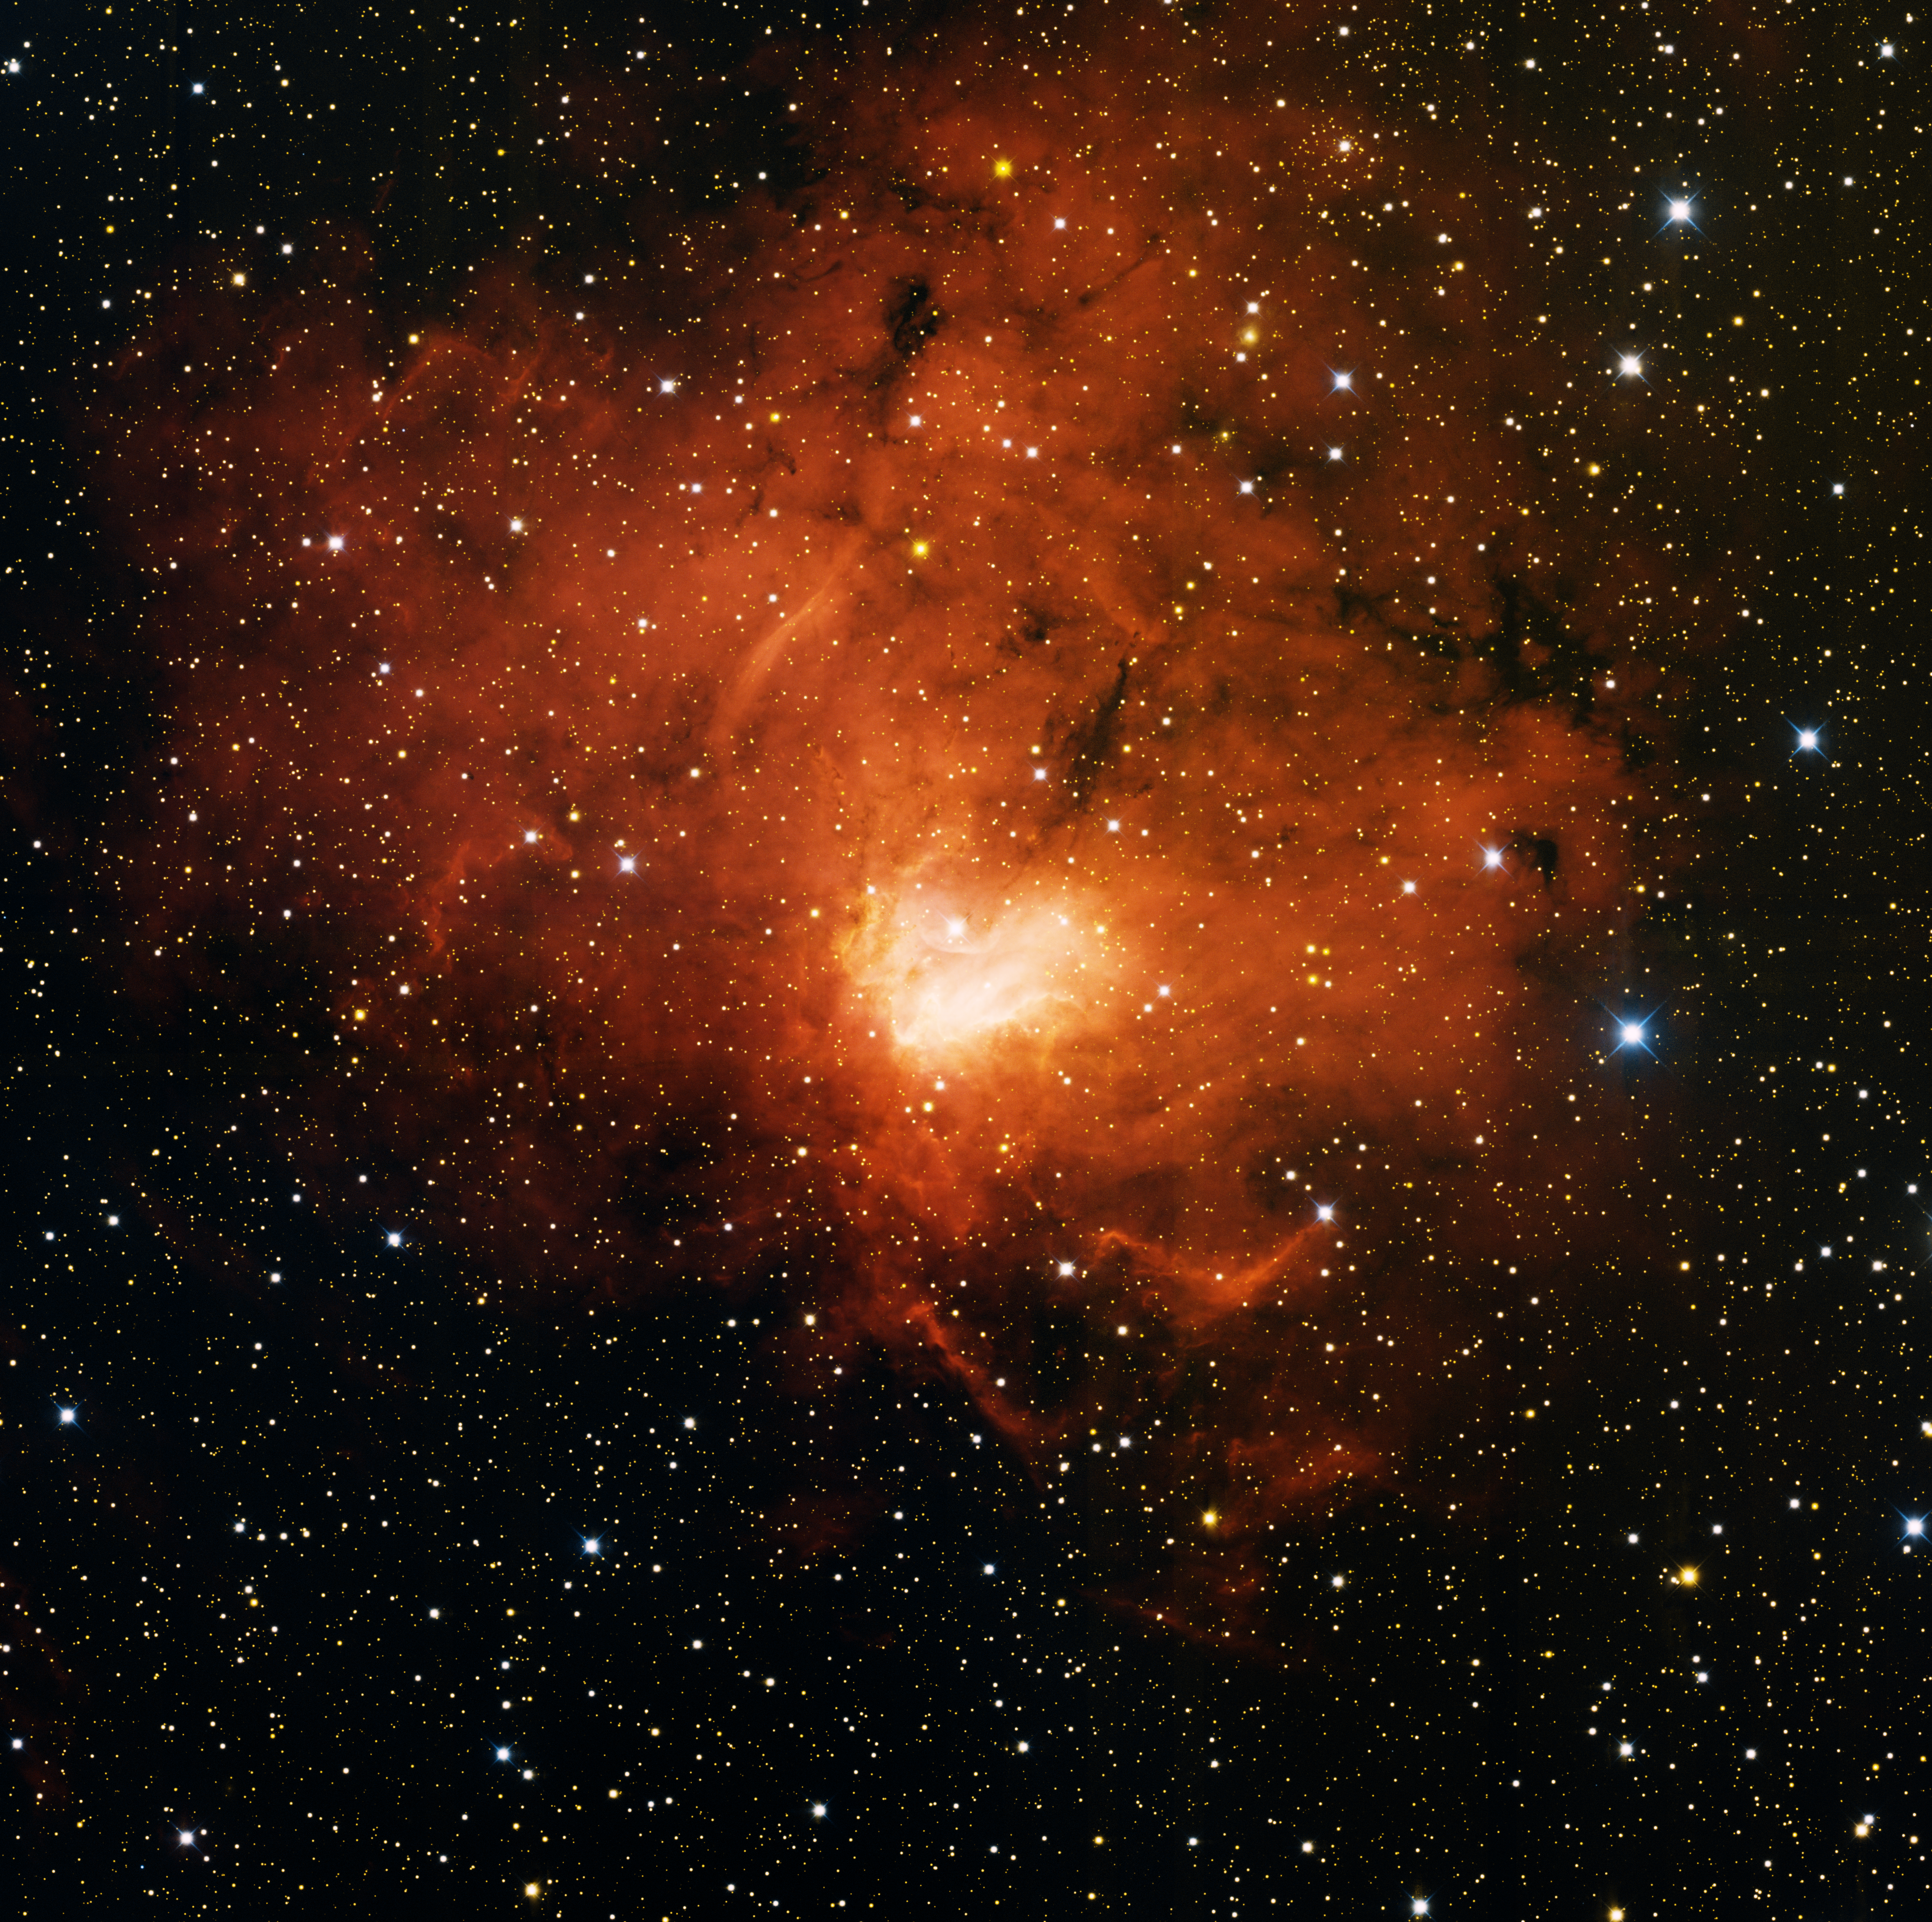

Emission Nebula NGC 1491

This image was obtained with the wide-field view of the Mosaic camera on the Mayall 4-meter telescope at Kitt Peak National Observatory. NGC 1491 is an emission nebula. It is glowing deep red because the hydrogen gas in the nebula is energized by hot, massive stars embedded within. These stars emit copious amounts of ultraviolet (UV) light that causes the gas to glow. The image was generated with observations in B (blue), I (orange) and Hydrogen-Alpha (red) filters. In this image, North is right, East is up.

Credit: T.A. Rector (University of Alaska Anchorage), H. Schweiker & S. Pakzad (NOIRLab/NSF/AURA)